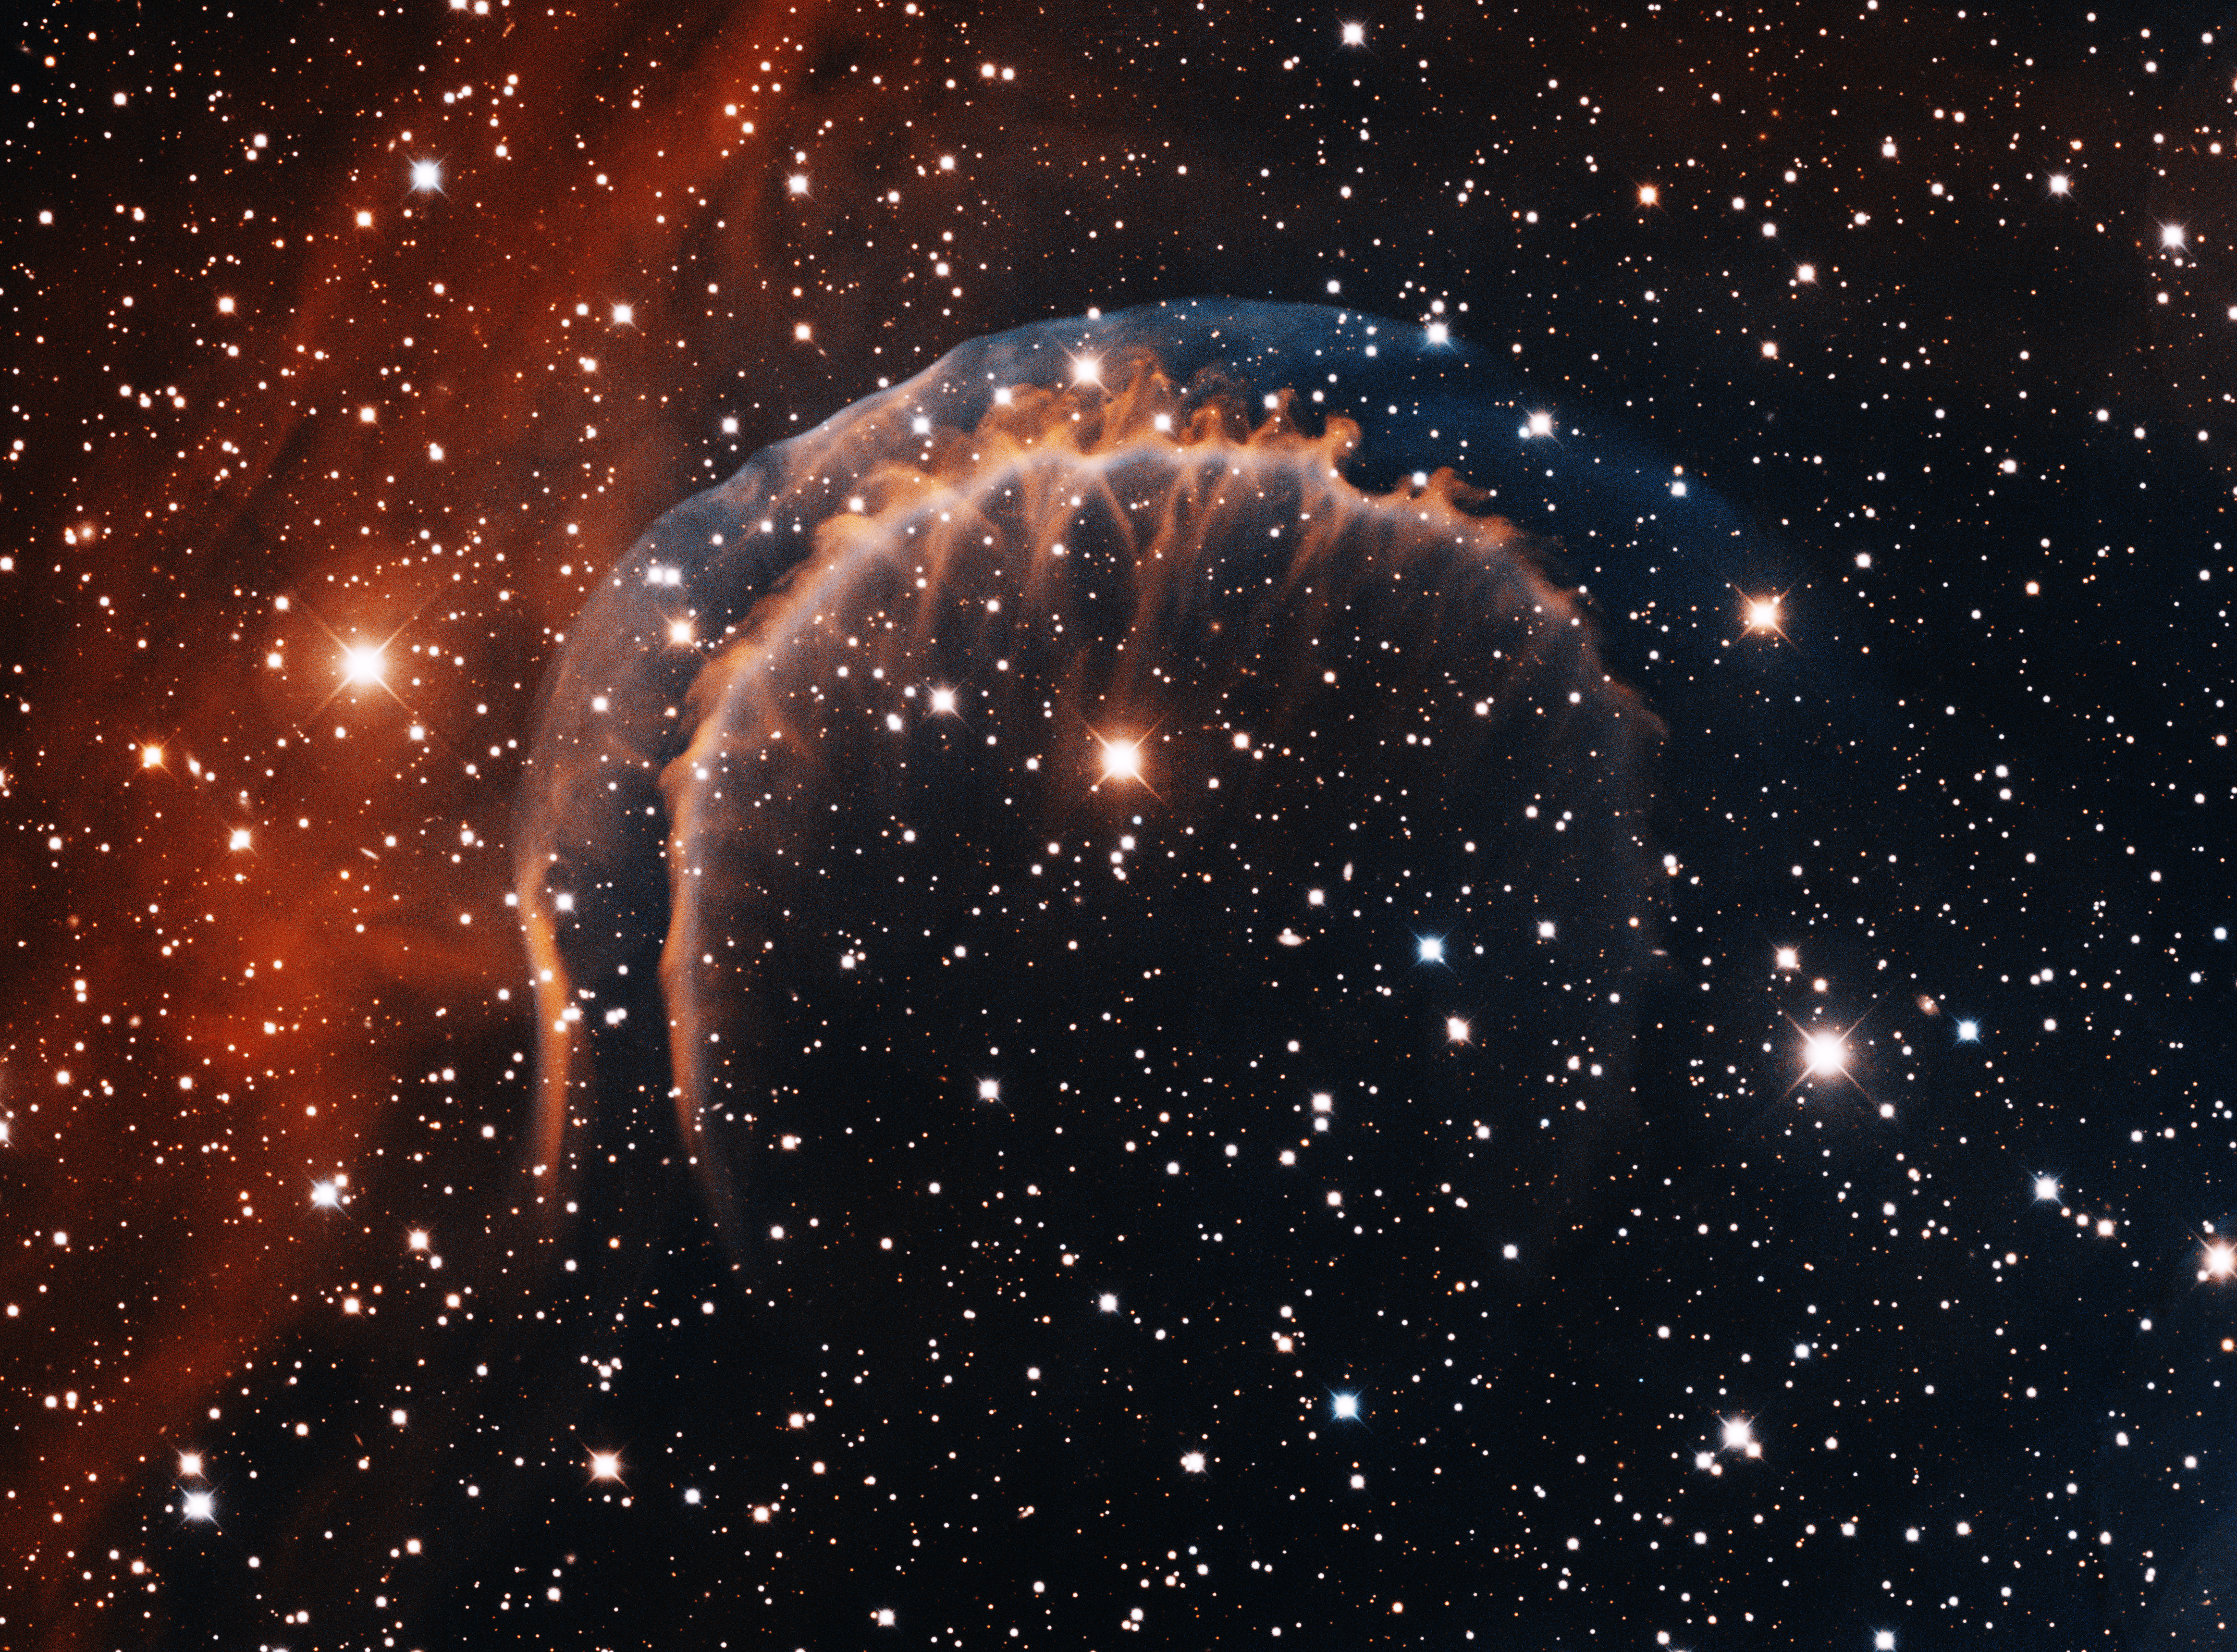

Planetary Nebula HDW 3

This image was obtained with the wide-field view of the Mosaic camera on the Mayall 4-meter telescope at Kitt Peak National Observatory. Hartl-Dengel-Weinberger 3 (HDW 3) is a large, ancient planetary nebula. Its distinctive braided shape is the result of the planetary nebula colliding with the interstellar gas around it as the nebula moves through the galaxy. The star that produced the planetary nebula is the faint bluish one just below and to the right of the bright star near the center of the image.The image was generated with observations in Hydrogen alpha (red) and Oxygen III (blue) filters. In this image, North is up, East is to the left.

Credit: T.A. Rector (University of Alaska Anchorage) and H. Schweiker (WIYN and NOIRLab/NSF/AURA)